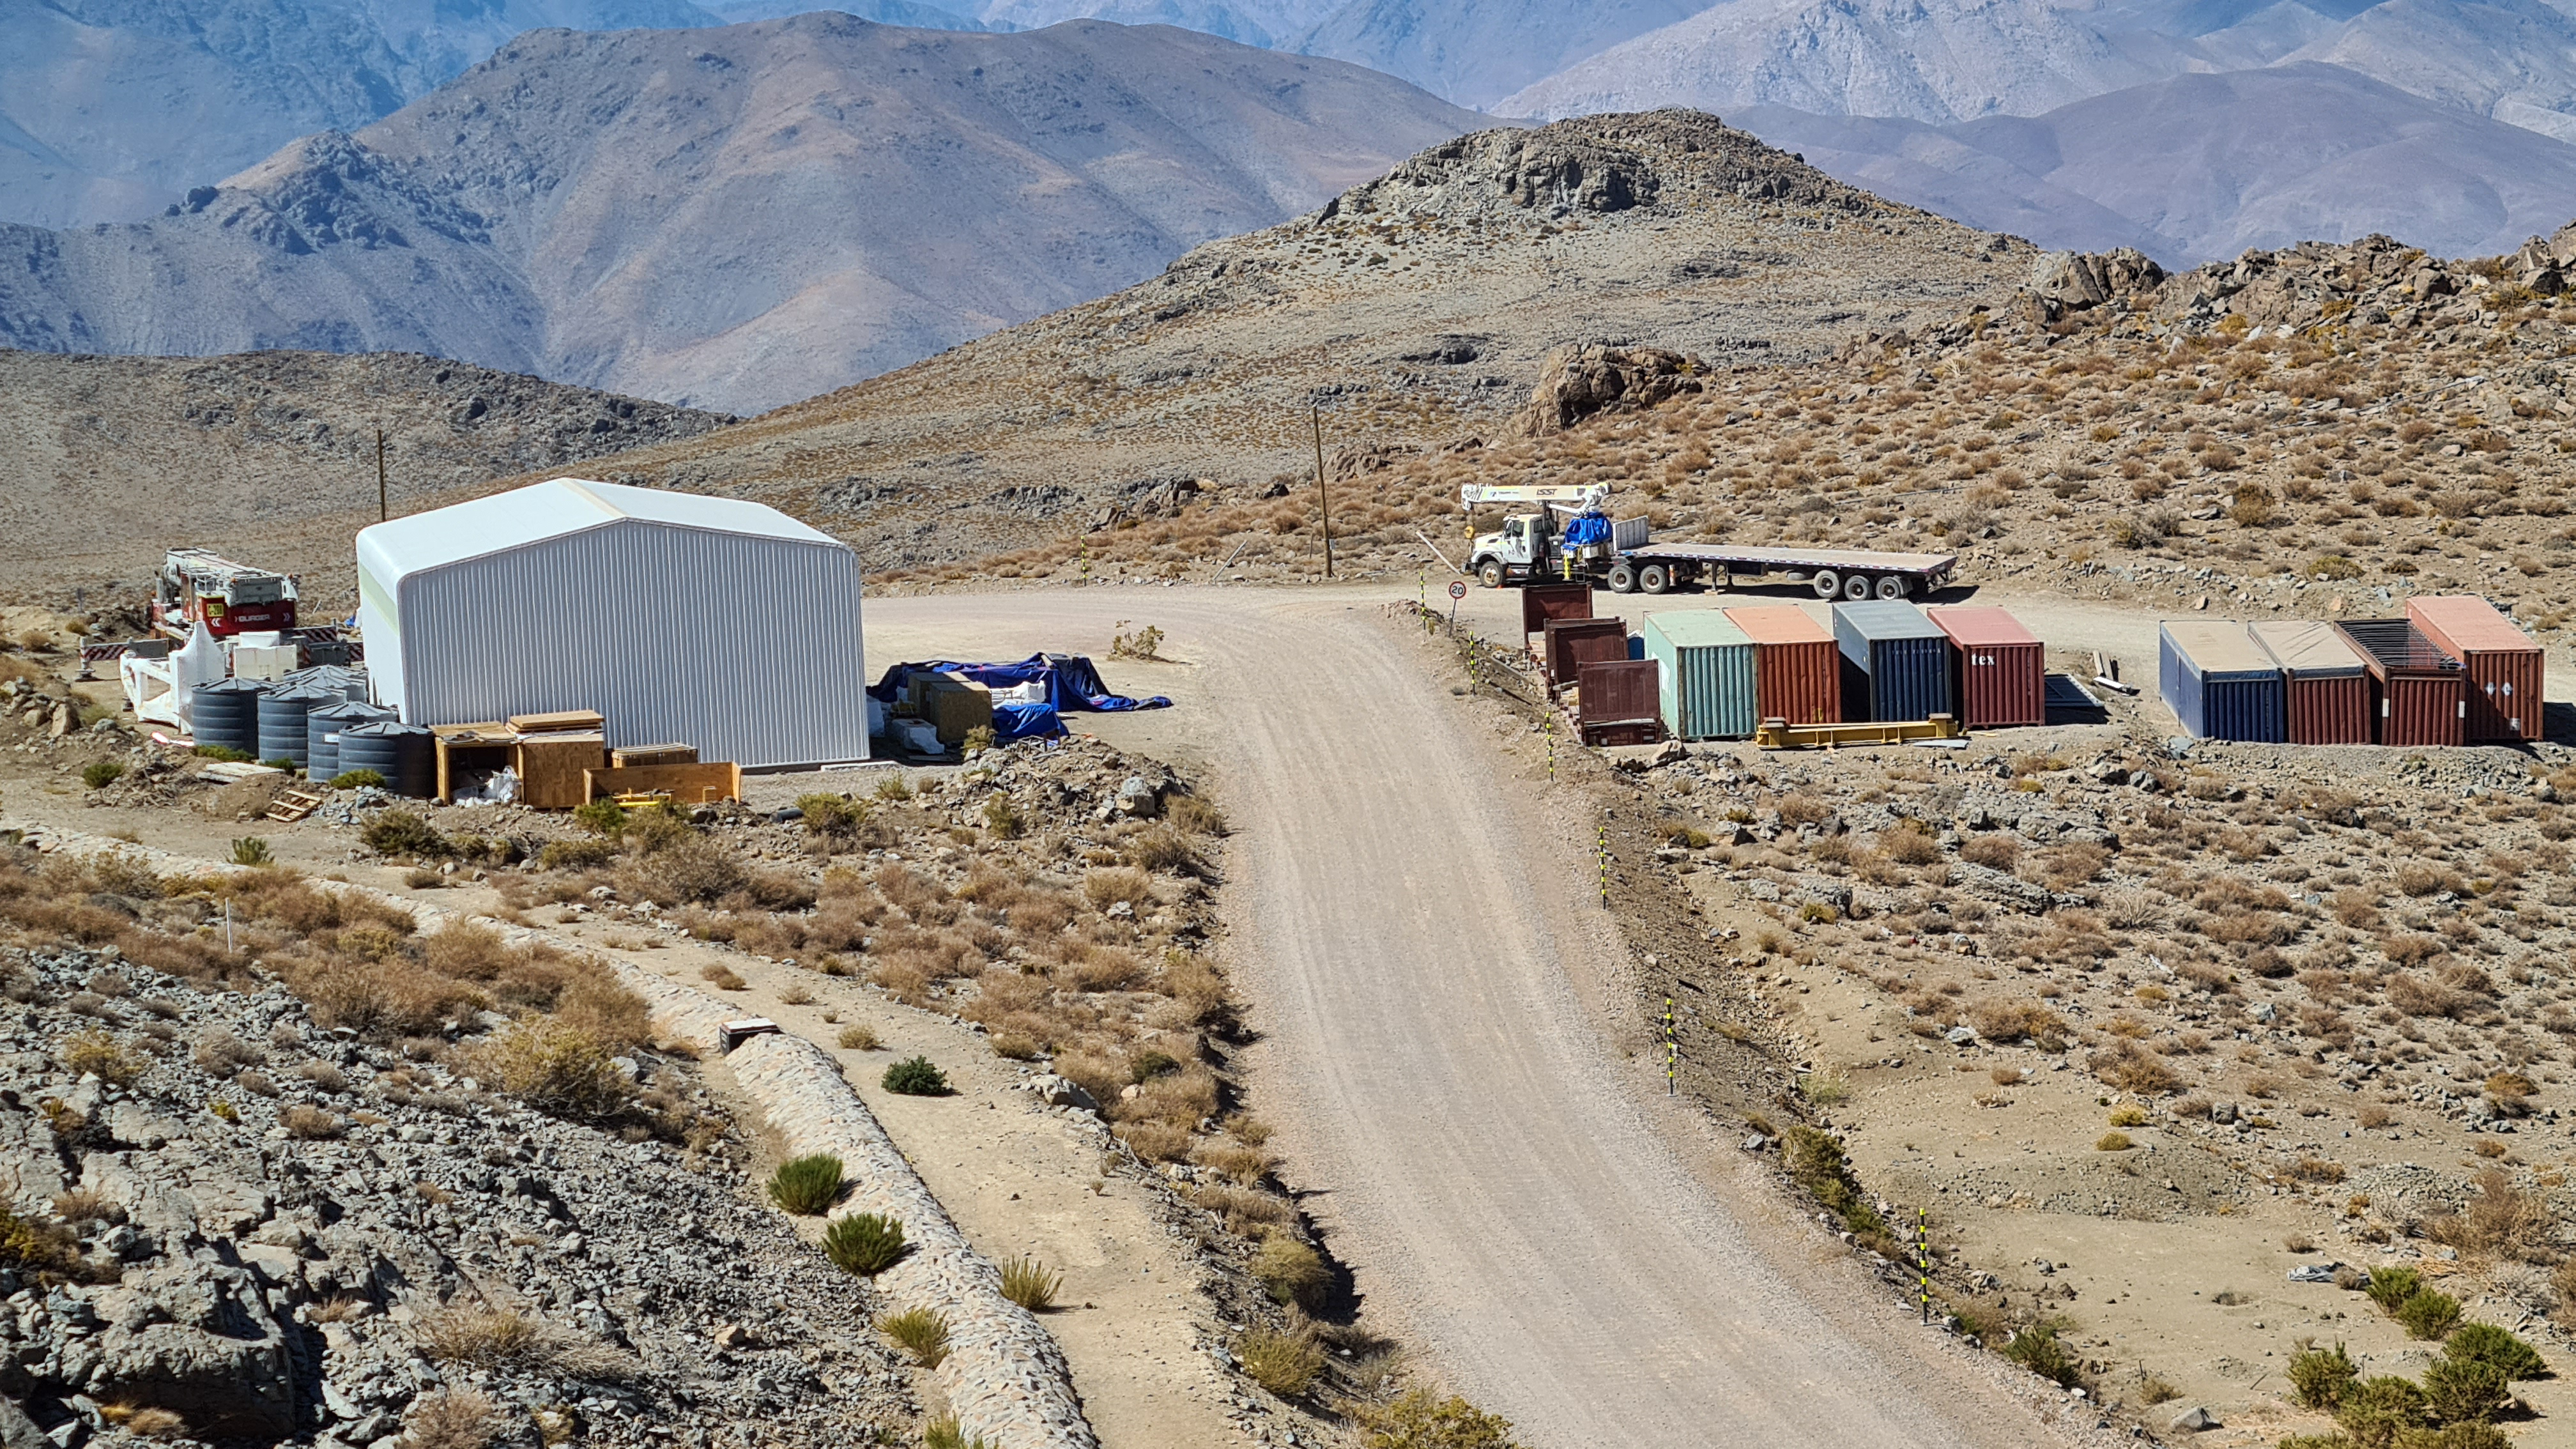

Summit Inspection

The COVID-19 pandemic continues to impact Rubin Observatory construction. The summit shutdown is still in effect and has halted all activity there including work on the Telescope Mount Assembly (TMA), and the Dome. A crew of six people traveled to Cerro Pachón on March 31st to complete mechanical, environmental, and electrical inspections of the facilities and equipment on the summit. Everything remains in good condition since the shutdown 10 days ago. The team also brought back items that staff had requested for telework productivity during the summit closure.

Credit: Rubin Observatory/NSF/AURA